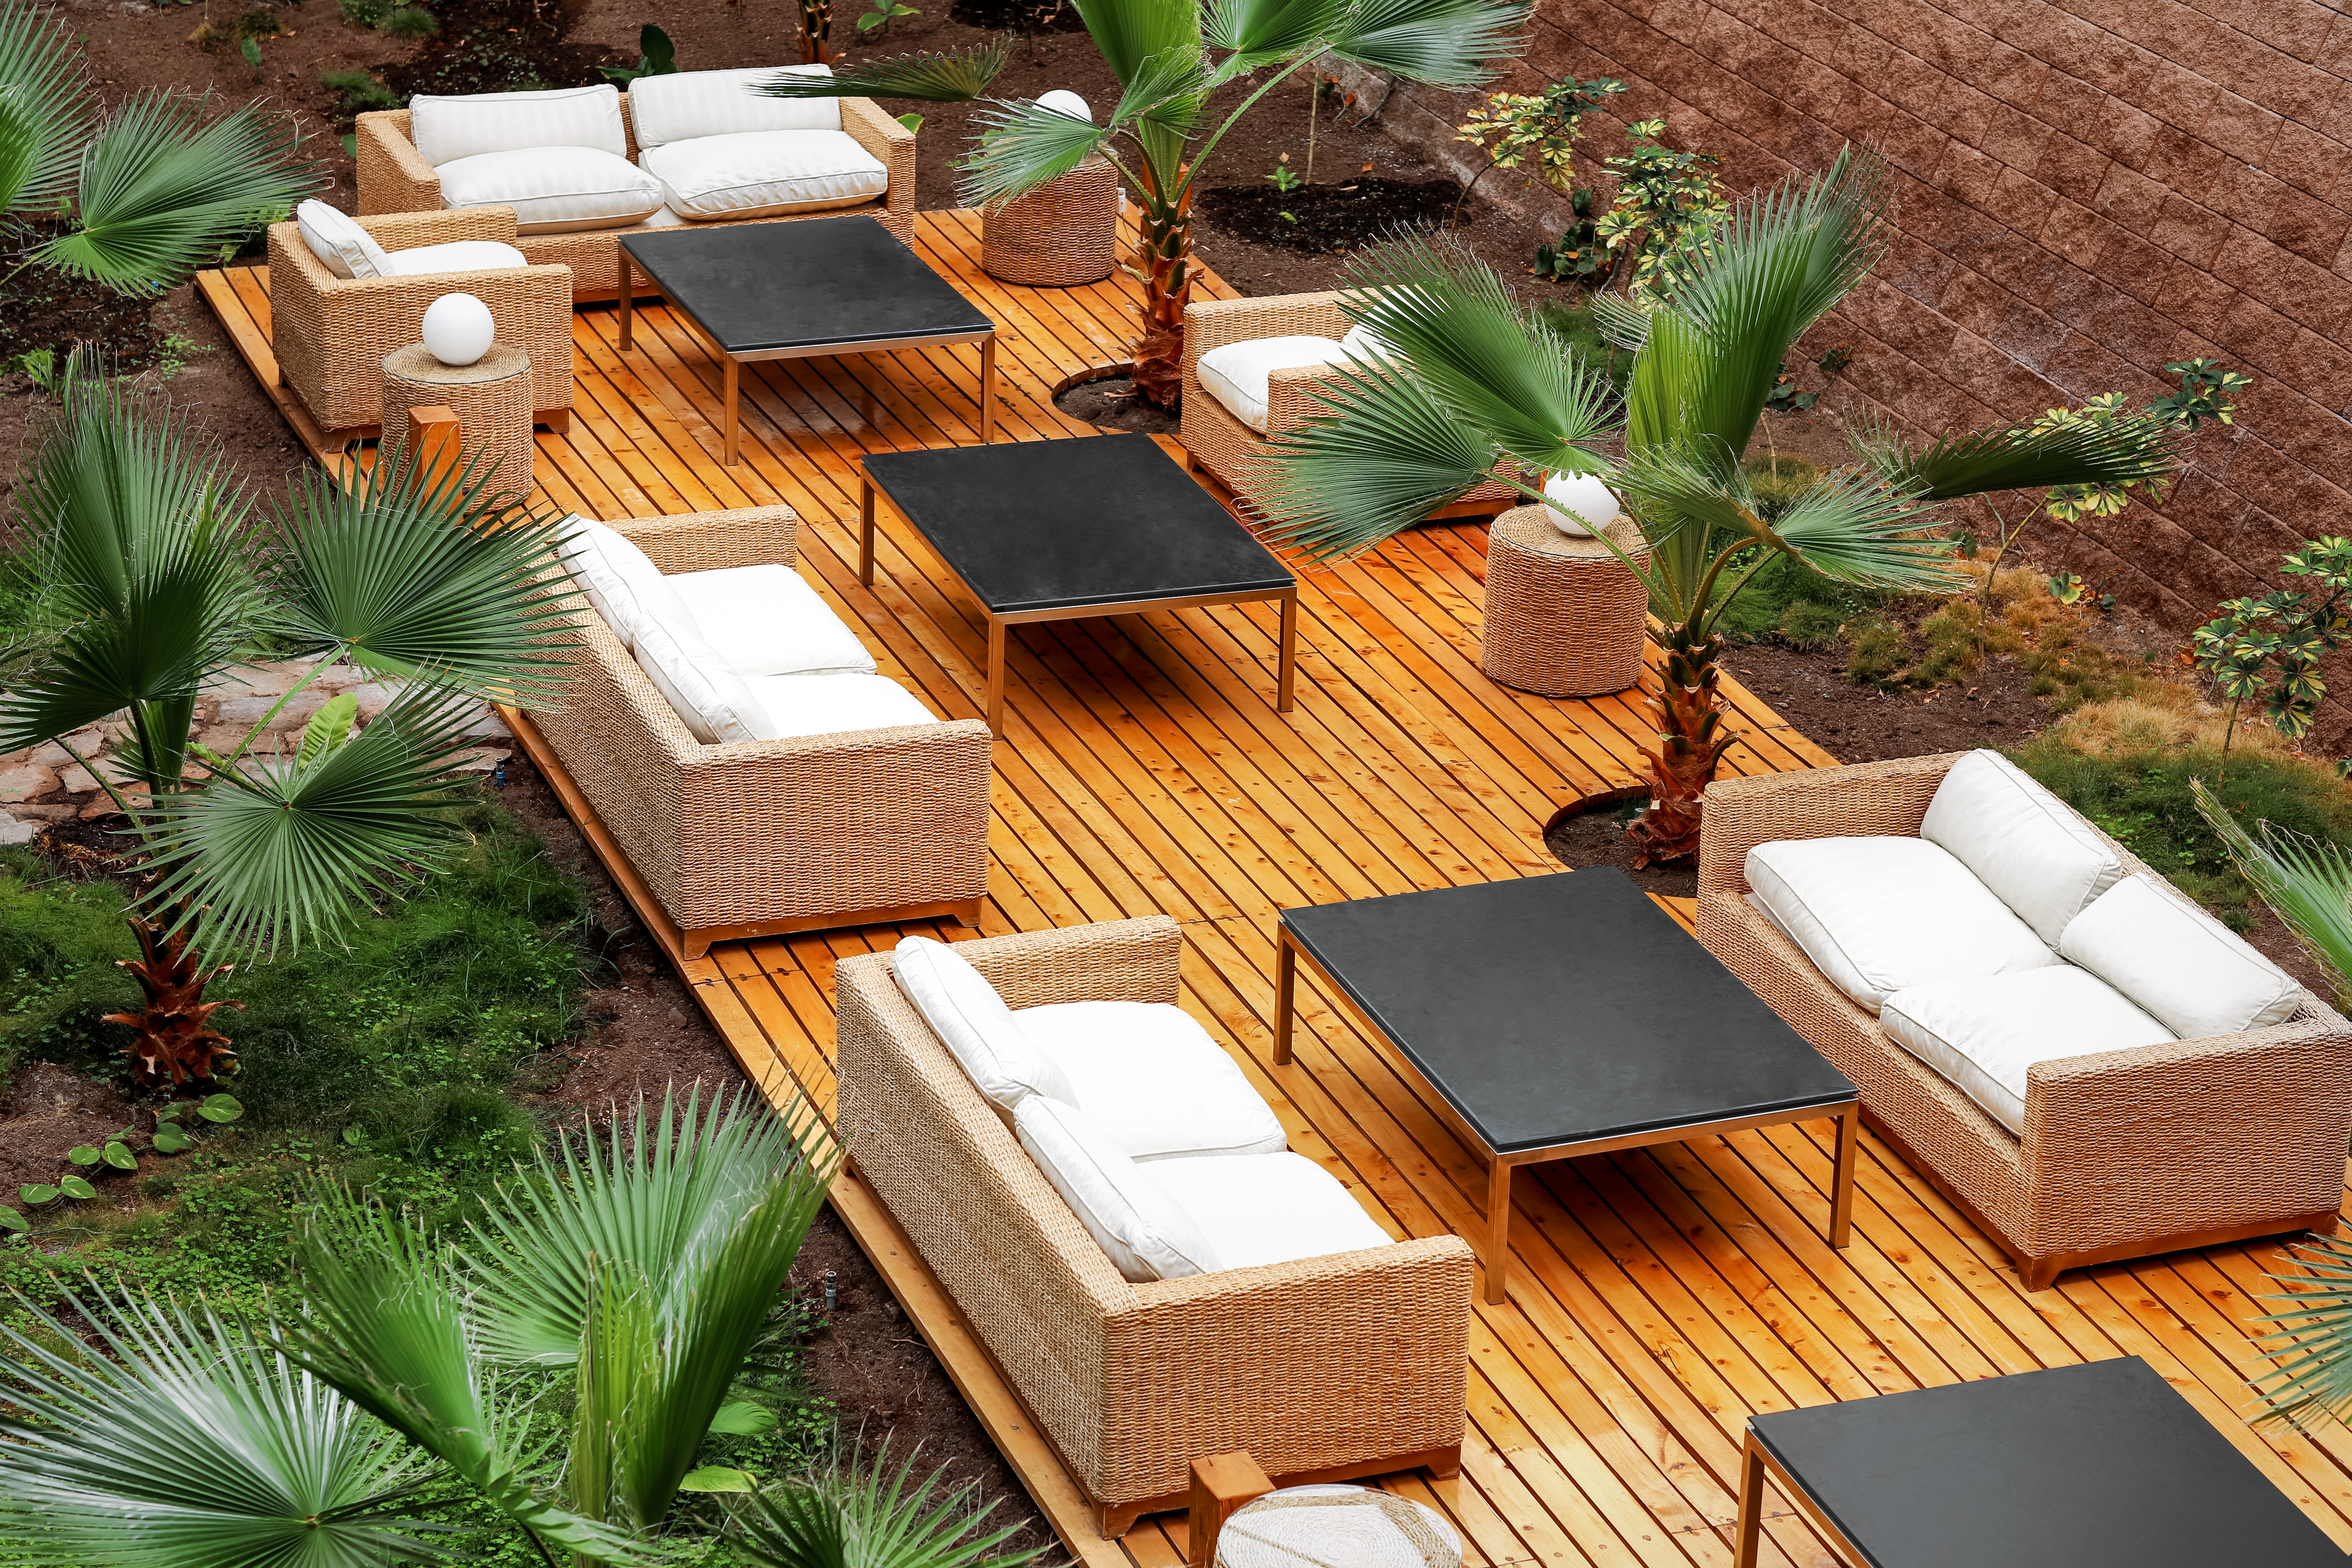

Interior of the Residencia

Interior of the Residencia at Paranal observatory. The hotel is an oasis in the chiliean desert, providing accomodation for astronomers and engineers working on site.

Credit: L. Honnorat/ESO